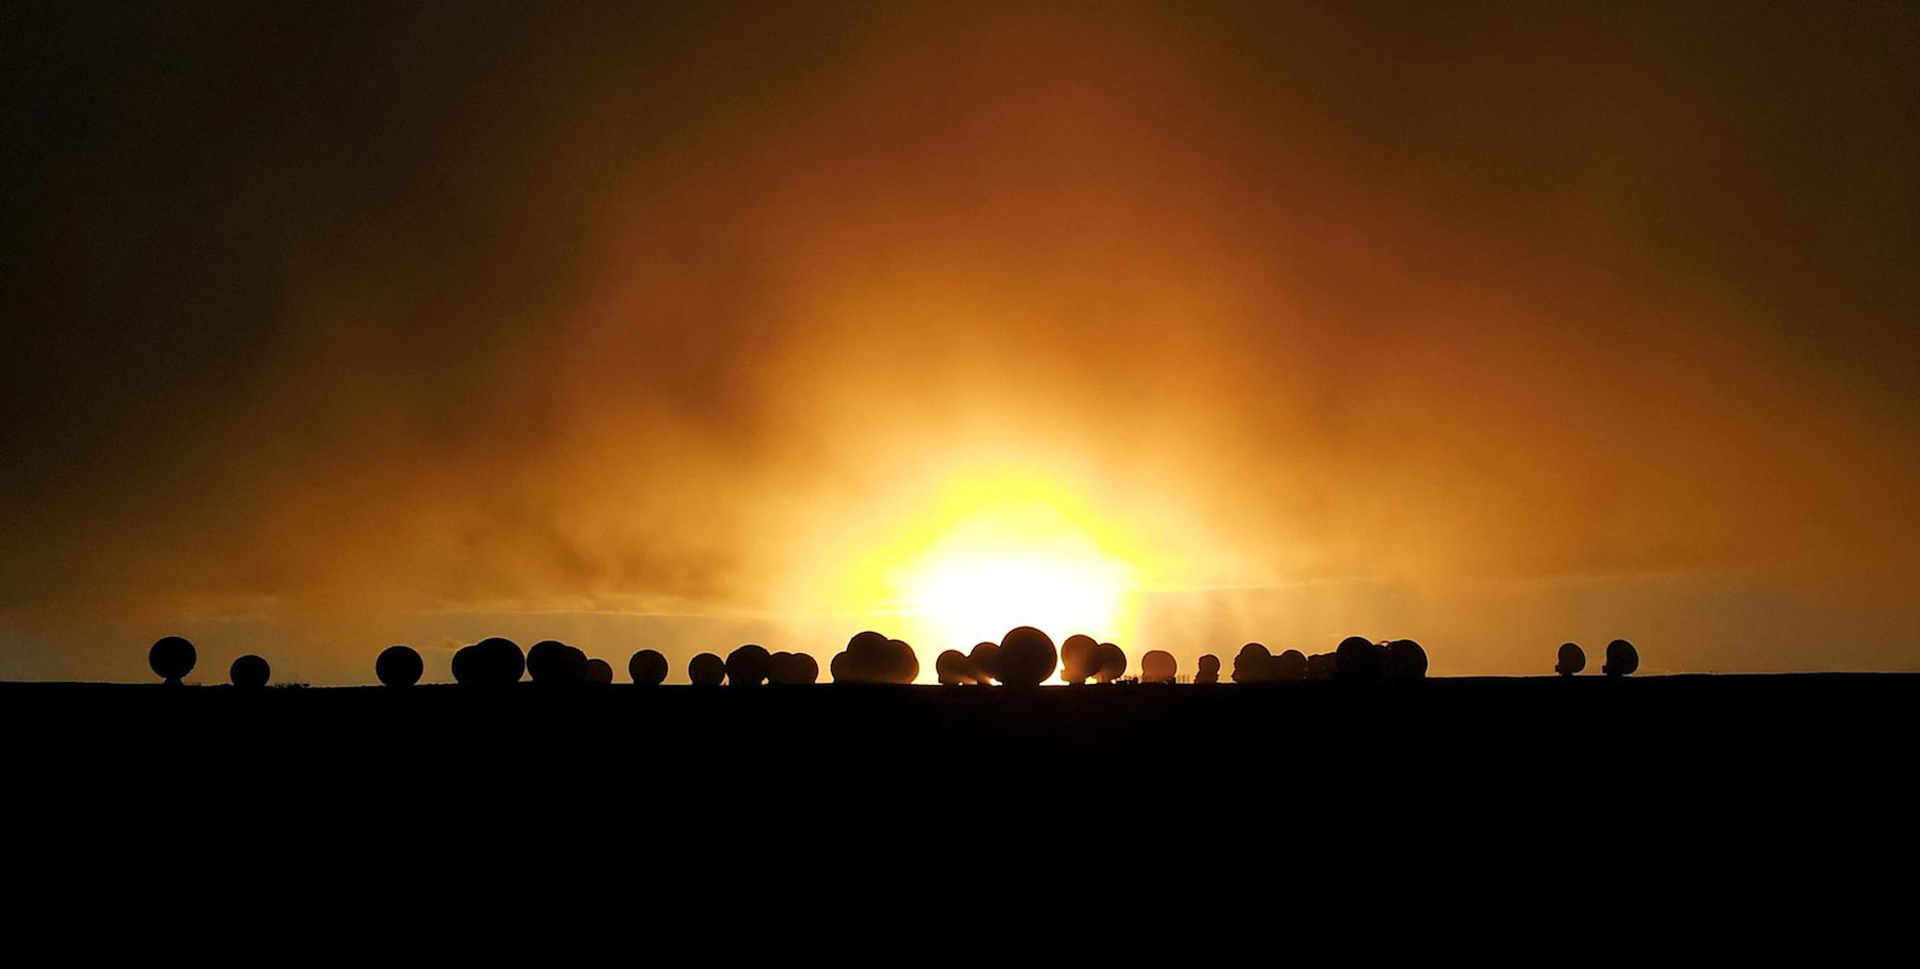

Stormy Sunset Over ALMA

A break in the clouds during a snowstorm creates a dramatic scene at the Atacama Large Millimeter/submillimeter Array in northern Chile.

Credit: J. Guarda, ALMA (ESO/NAOJ/NRAO)